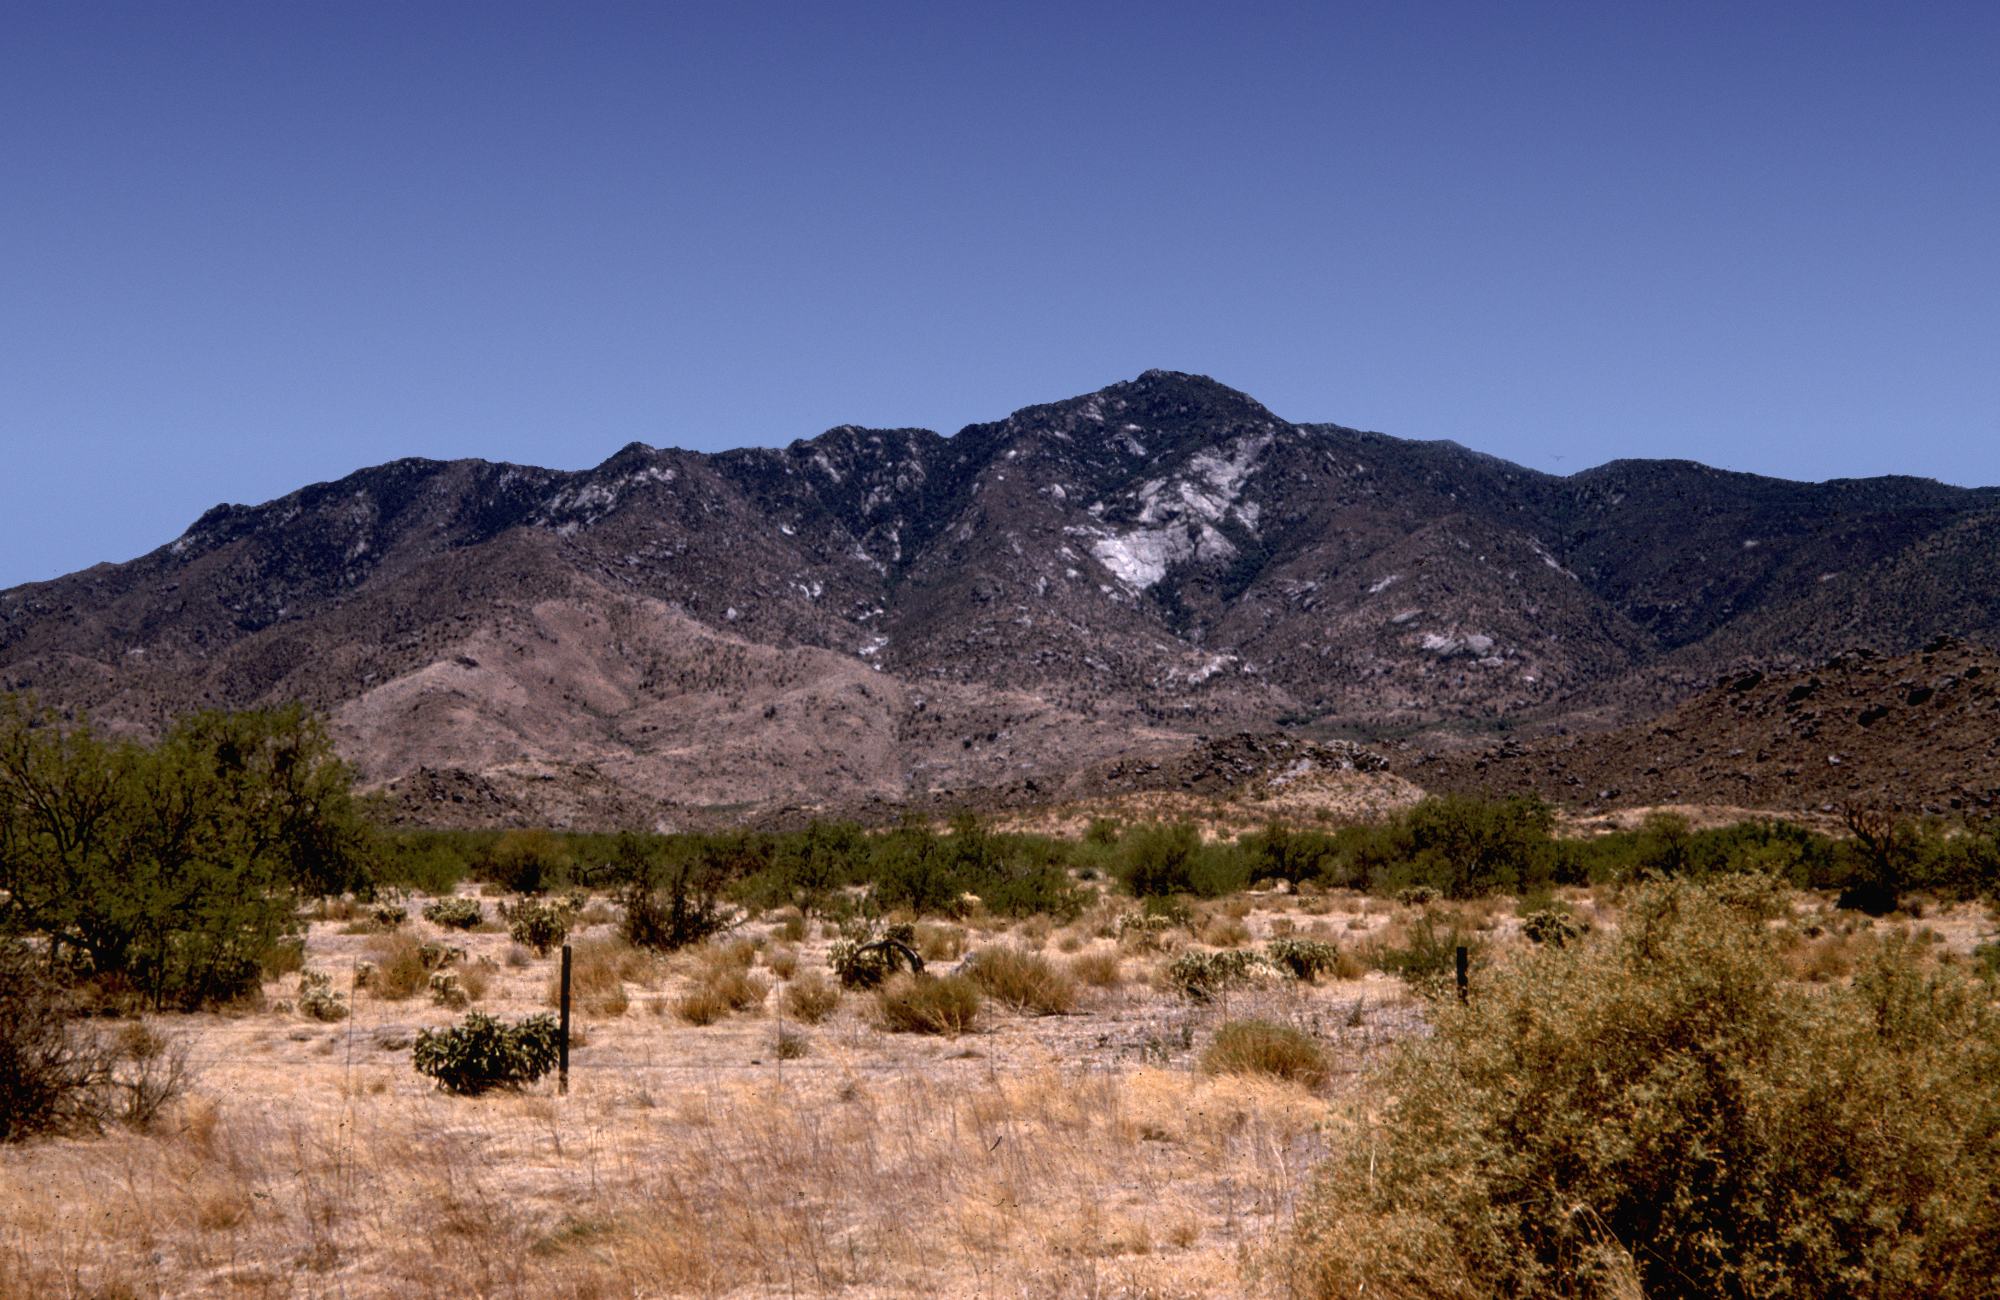

Kitt Peak before the road

Kitt Peak, before the current road was built, as seen from San Vincente sometime in the mid to late 1950's. From the private collection of Dr Helmut Abt. San Vincente is a Tohono O’odham ranch that is located within the Schuk Toak District. Kitt Peak, a sacred mountain to the Tohono O’odham Nation, resides within Schuk Toak District. I'oligam Du'ag is the O’odham name for Kitt Peak and means Manzanita Bush Mountain.

Credit: Helmut Abt/NOIRLab/NSF/AURA/